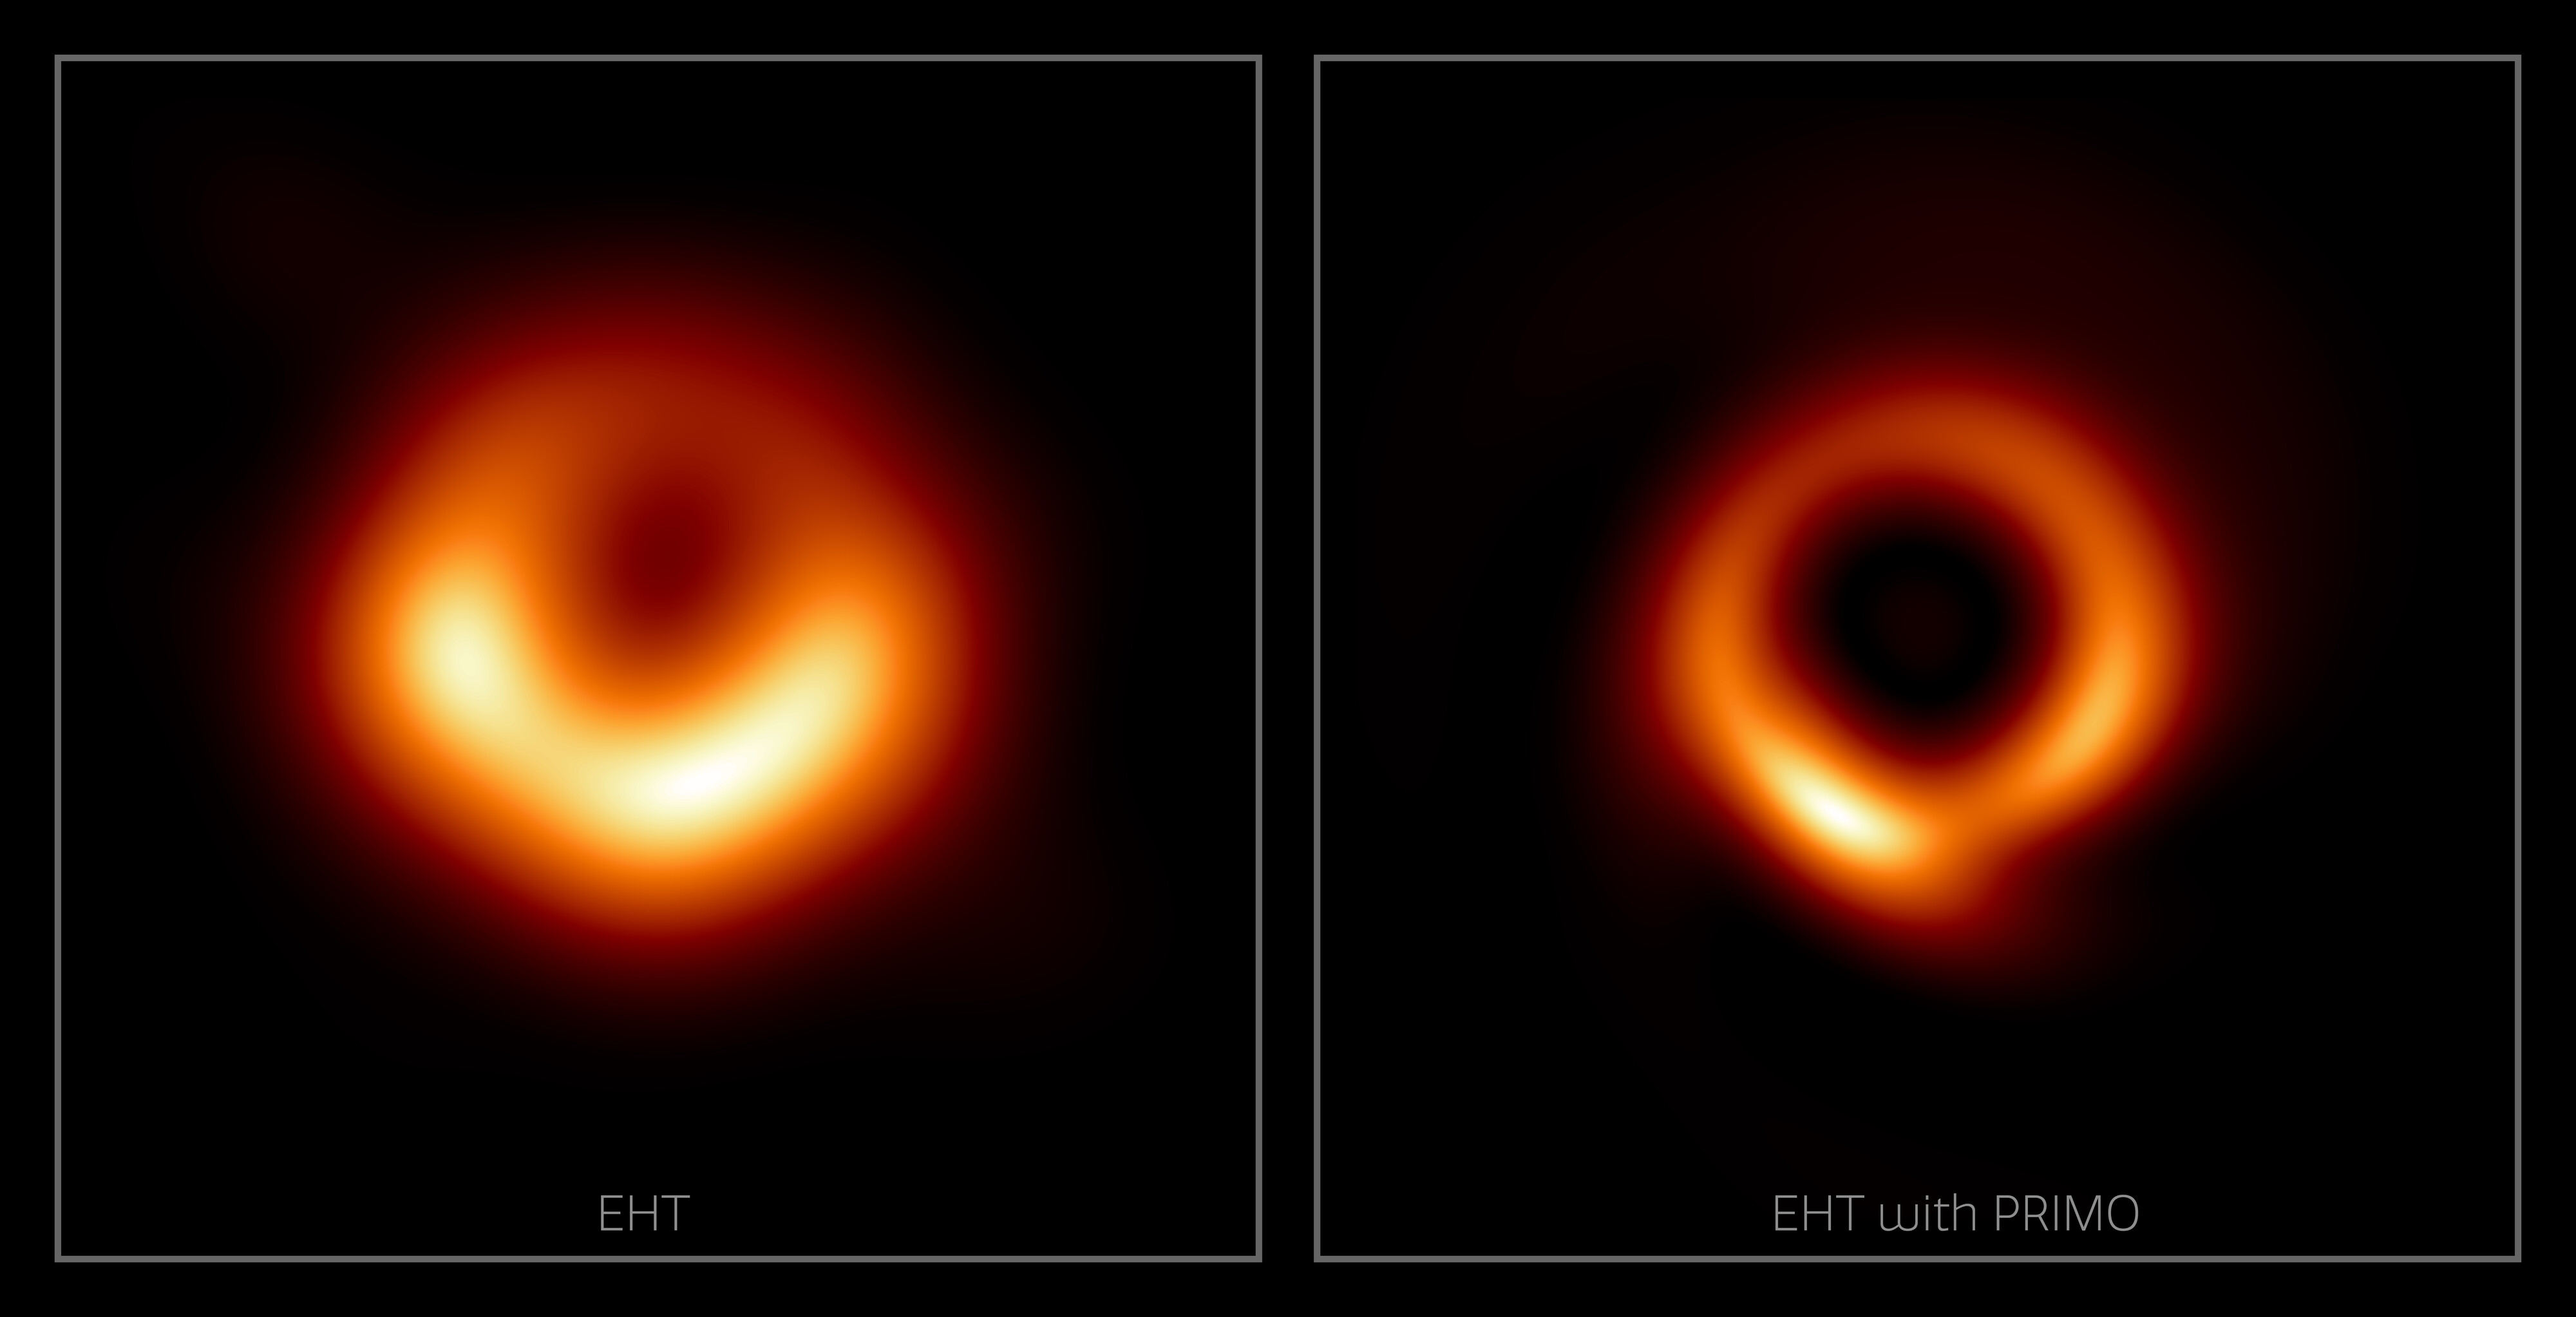

Comparison of EHT and EHT Reconstructed with PRIMO

A team of researchers, including an astronomer with NSF NOIRLab, has developed a new machine-learning technique to enhance the fidelity and sharpness of radio interferometry images. To demonstrate the power of their new approach, which is called PRIMO, the team created a new, high-fidelity version of the iconic Event Horizon Telescope's image of the supermassive black hole at the center of Messier 87, a giant elliptical galaxy located 55 million light-years from Earth. The image of the M87 supermassive black hole originally published by the EHT collaboration in 2019 (left); and a new image generated by the PRIMO algorithm using the same data set (right).

Credit: L. Medeiros (Institute for Advanced Study), D. Psaltis (Georgia Tech), T. Lauer (NSF NOIRLab), and F. Ozel (Georgia Tech)